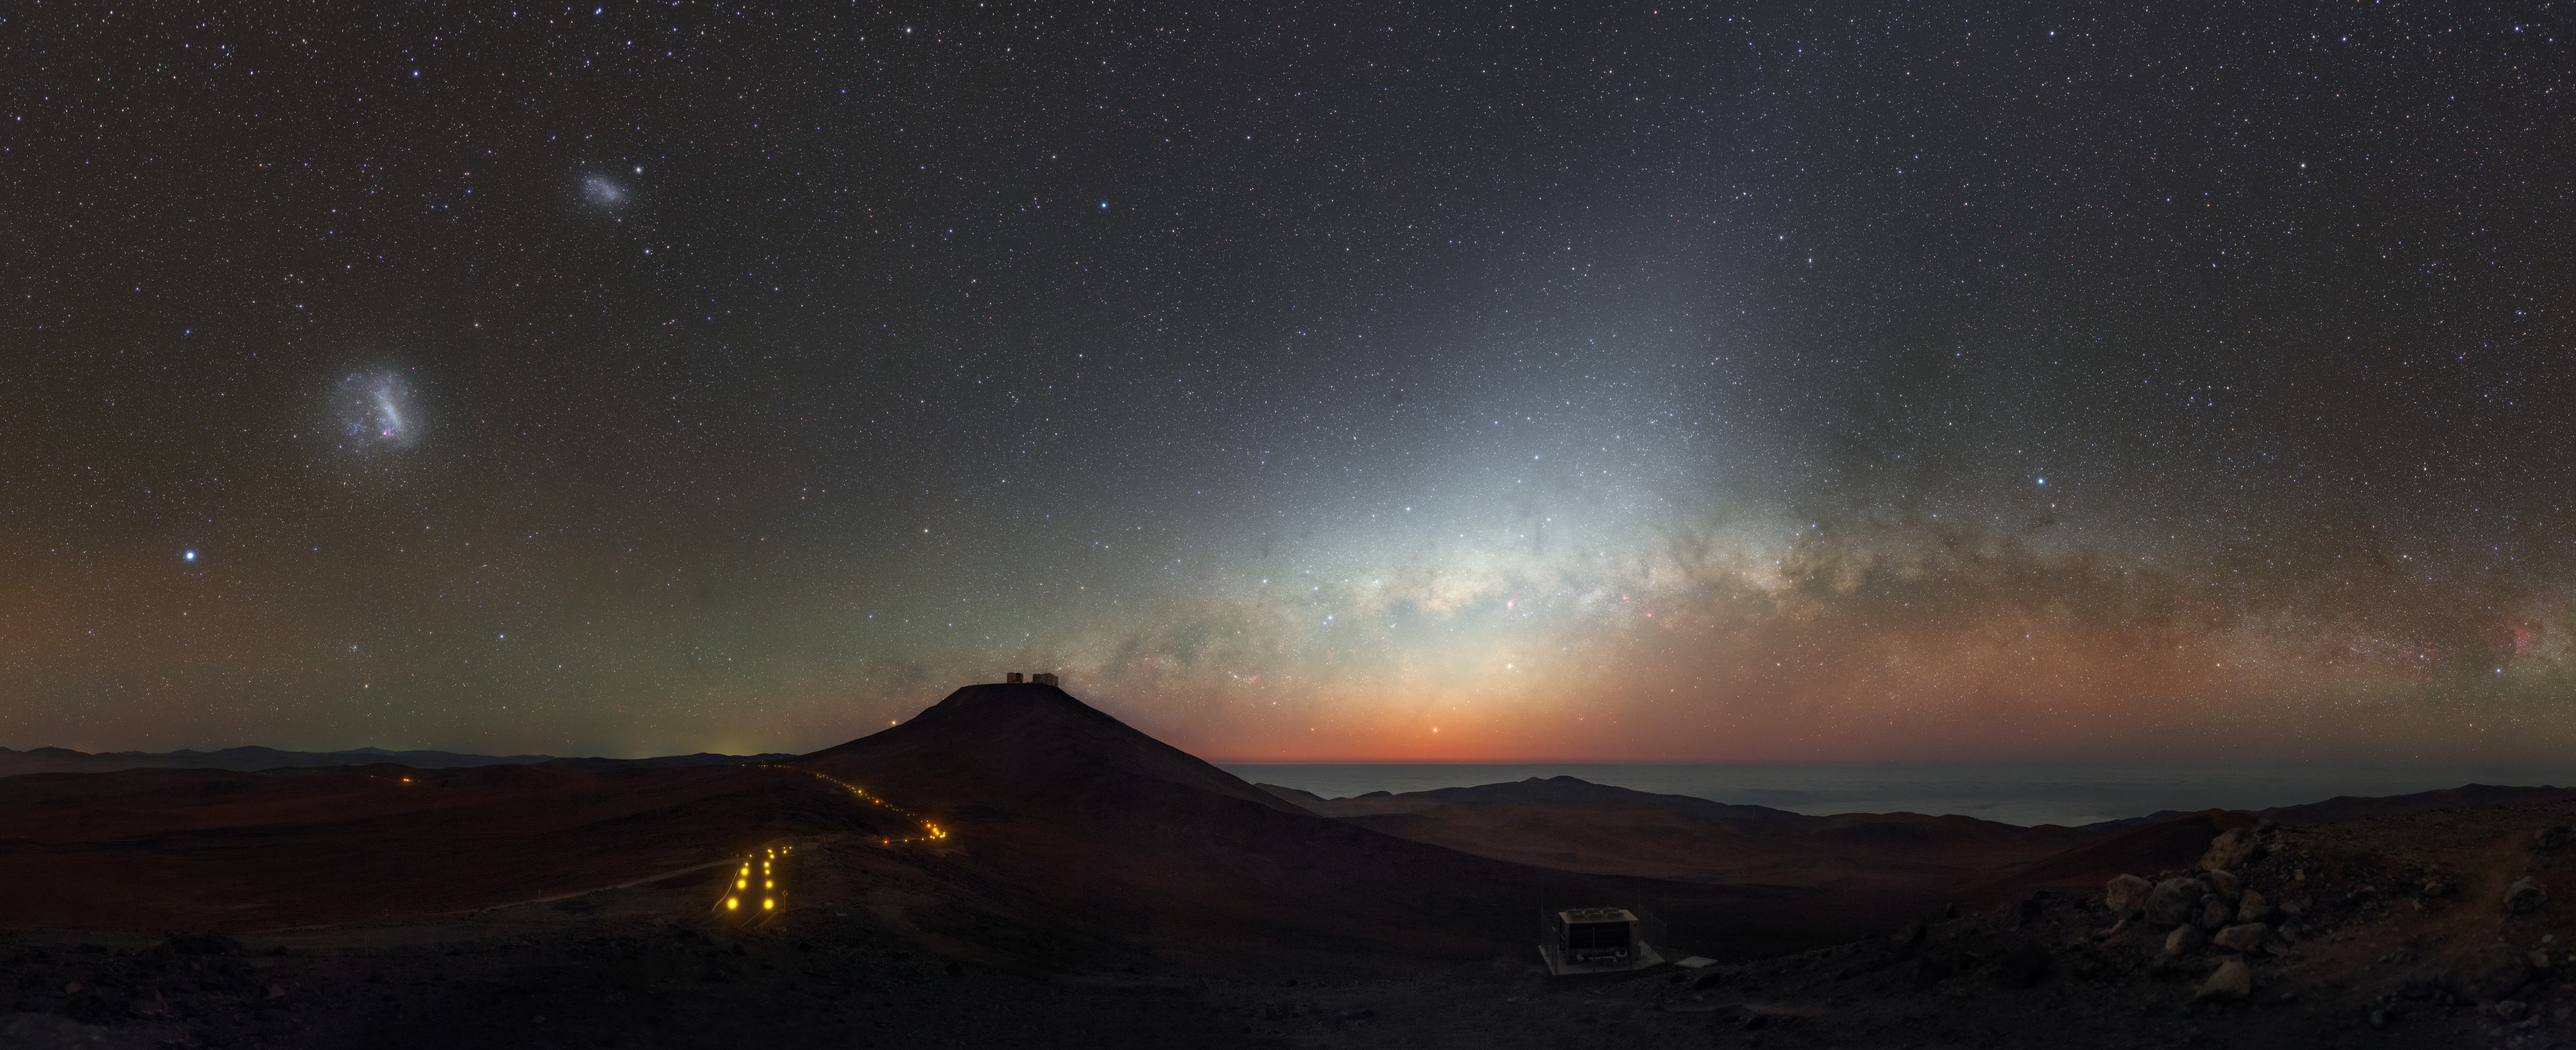

Colour before the dark

Located high on the top of a Chilean mountain, ESO’s Paranal Observatory benefits from stunning vistas of the surrounding Atacama Desert and — more importantly! — clear and beautiful skies. This photograph of the site shows an especially colourful scene, as the setting Sun paints the sky with beautiful hues of pink, orange, purple, blue, and yellow.

Credit: P. Horálek/ESO